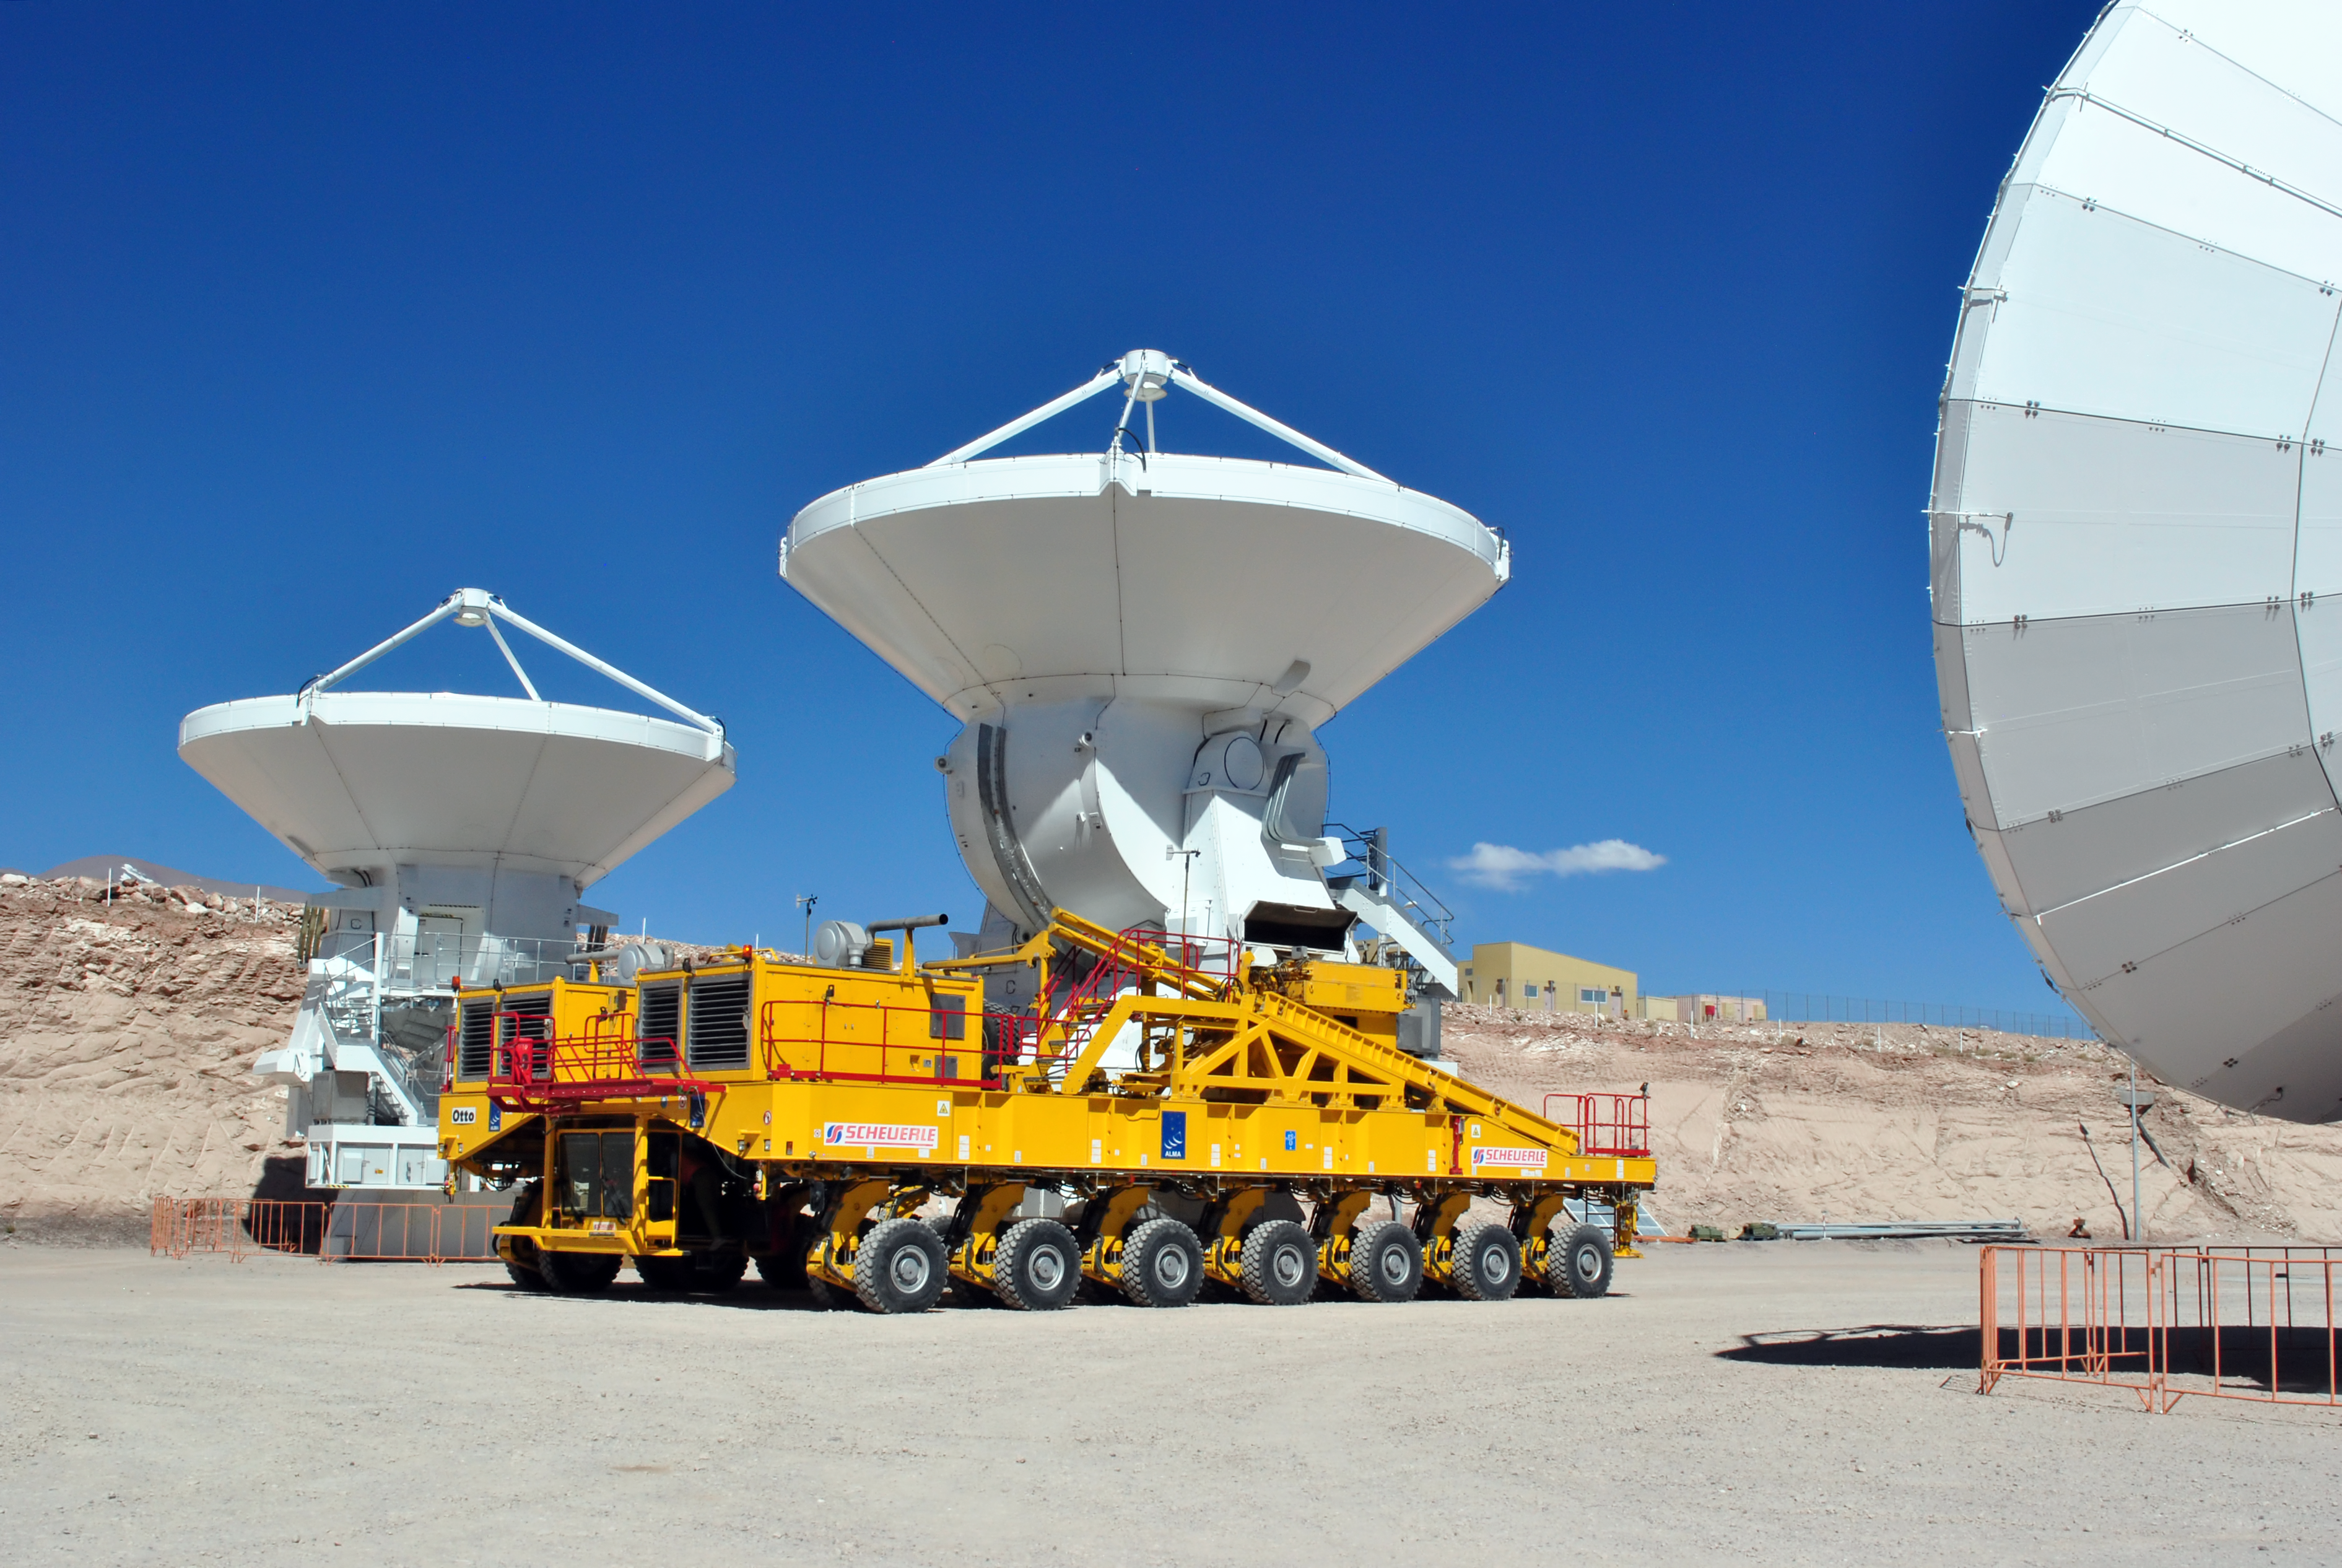

The final ALMA antenna is handed over to the observatory

On 30 September 2013 the final ALMA antenna was handed over to the ALMA Observatory. This picture shows the antenna being moved on the giant transporter called Otto. The 12-metre-diameter dish was manufactured by the European AEM Consortium and also marks the successful delivery of a total of 25 European antennas — the largest ESO contract so far.

Credit: ALMA (ESO/NAOJ/NRAO)/Jaime Guarda